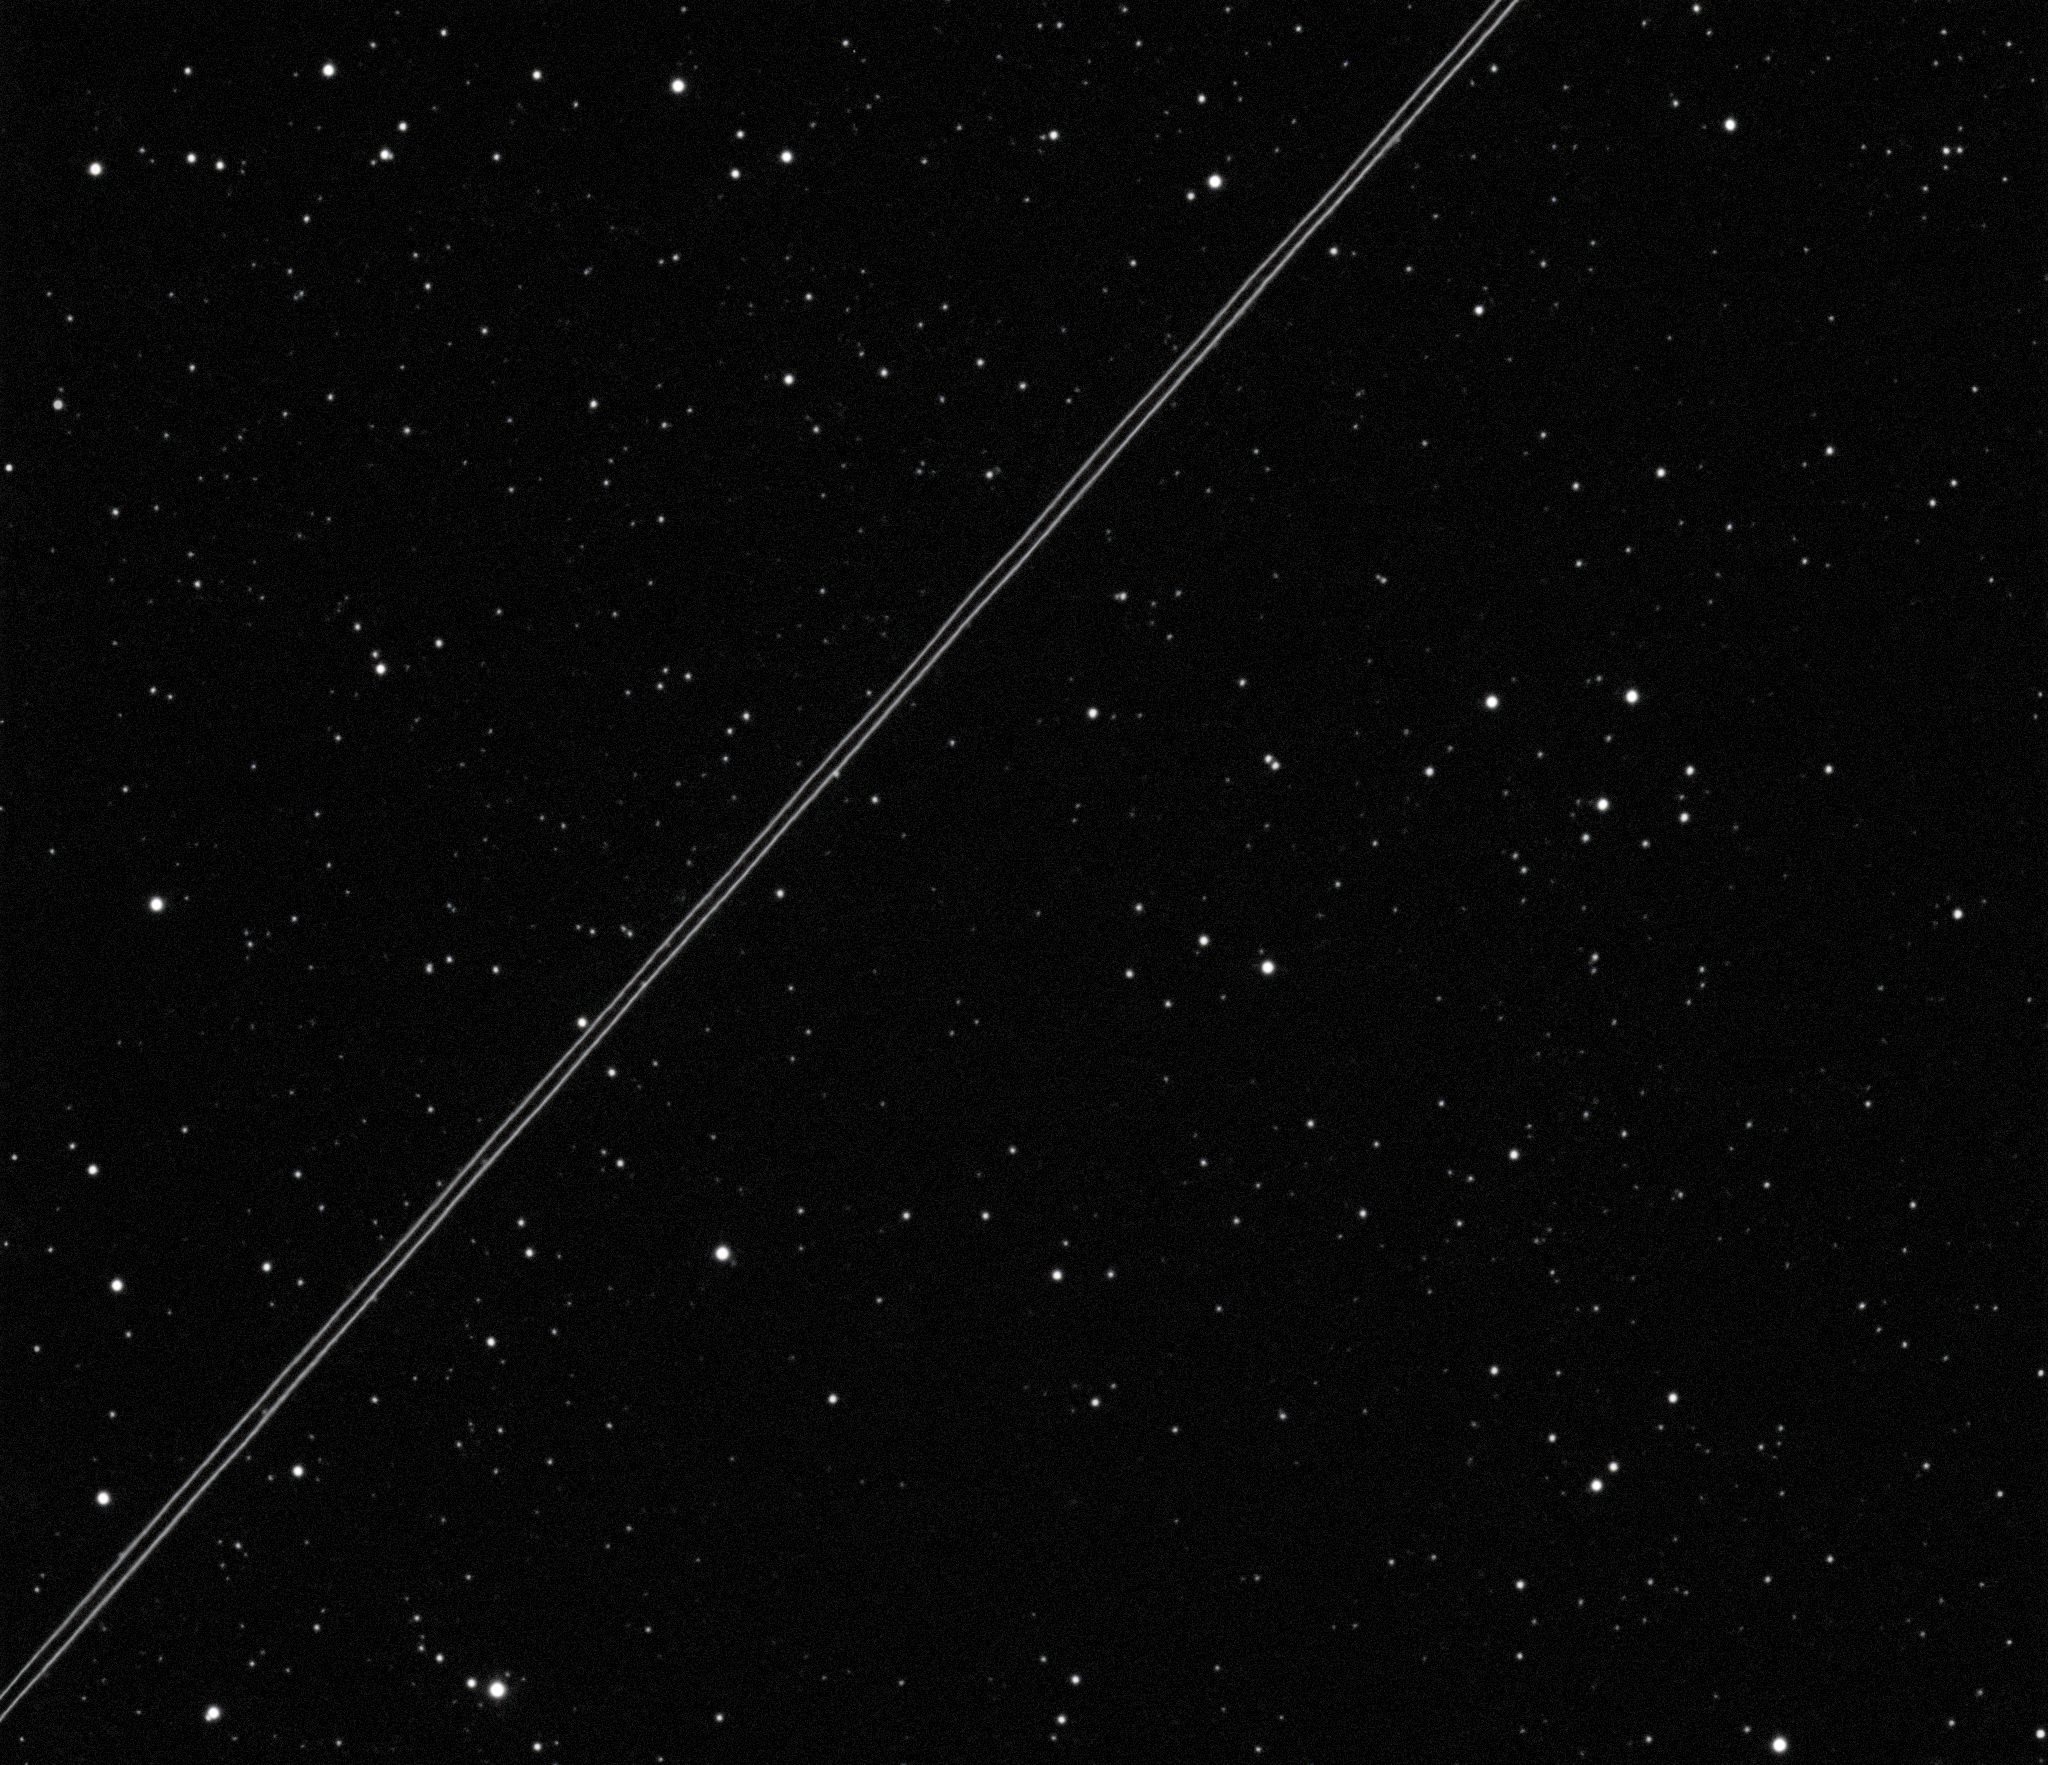

Earlier image of a BlueWalker 3 pass over Ckoirama Observatory

Observation using the 0.6m Chakana telescope at the Ckoirama Observatory in Chile, owned and operated by the Universidad de Antofagasta. This is a five-second image taken at 23:56:00 UT on 10 November 2022. The image shows Bluewalker 3 at the beginning of the unfolding of the array together with a second object, believed to be the launch vehicle adapter. The measured apparent magnitude is V=6.2 for Bluewalker 3 and V=6.4 for the launch vehicle adapter at a range of 960 km. Observers: Eduardo Unda-Sanzana, Christian Adam, and Juan Pablo Colque.

Credit: CLEOsat/Ckoirama Observatory/IAU CPS. E. Unda-Sanzana